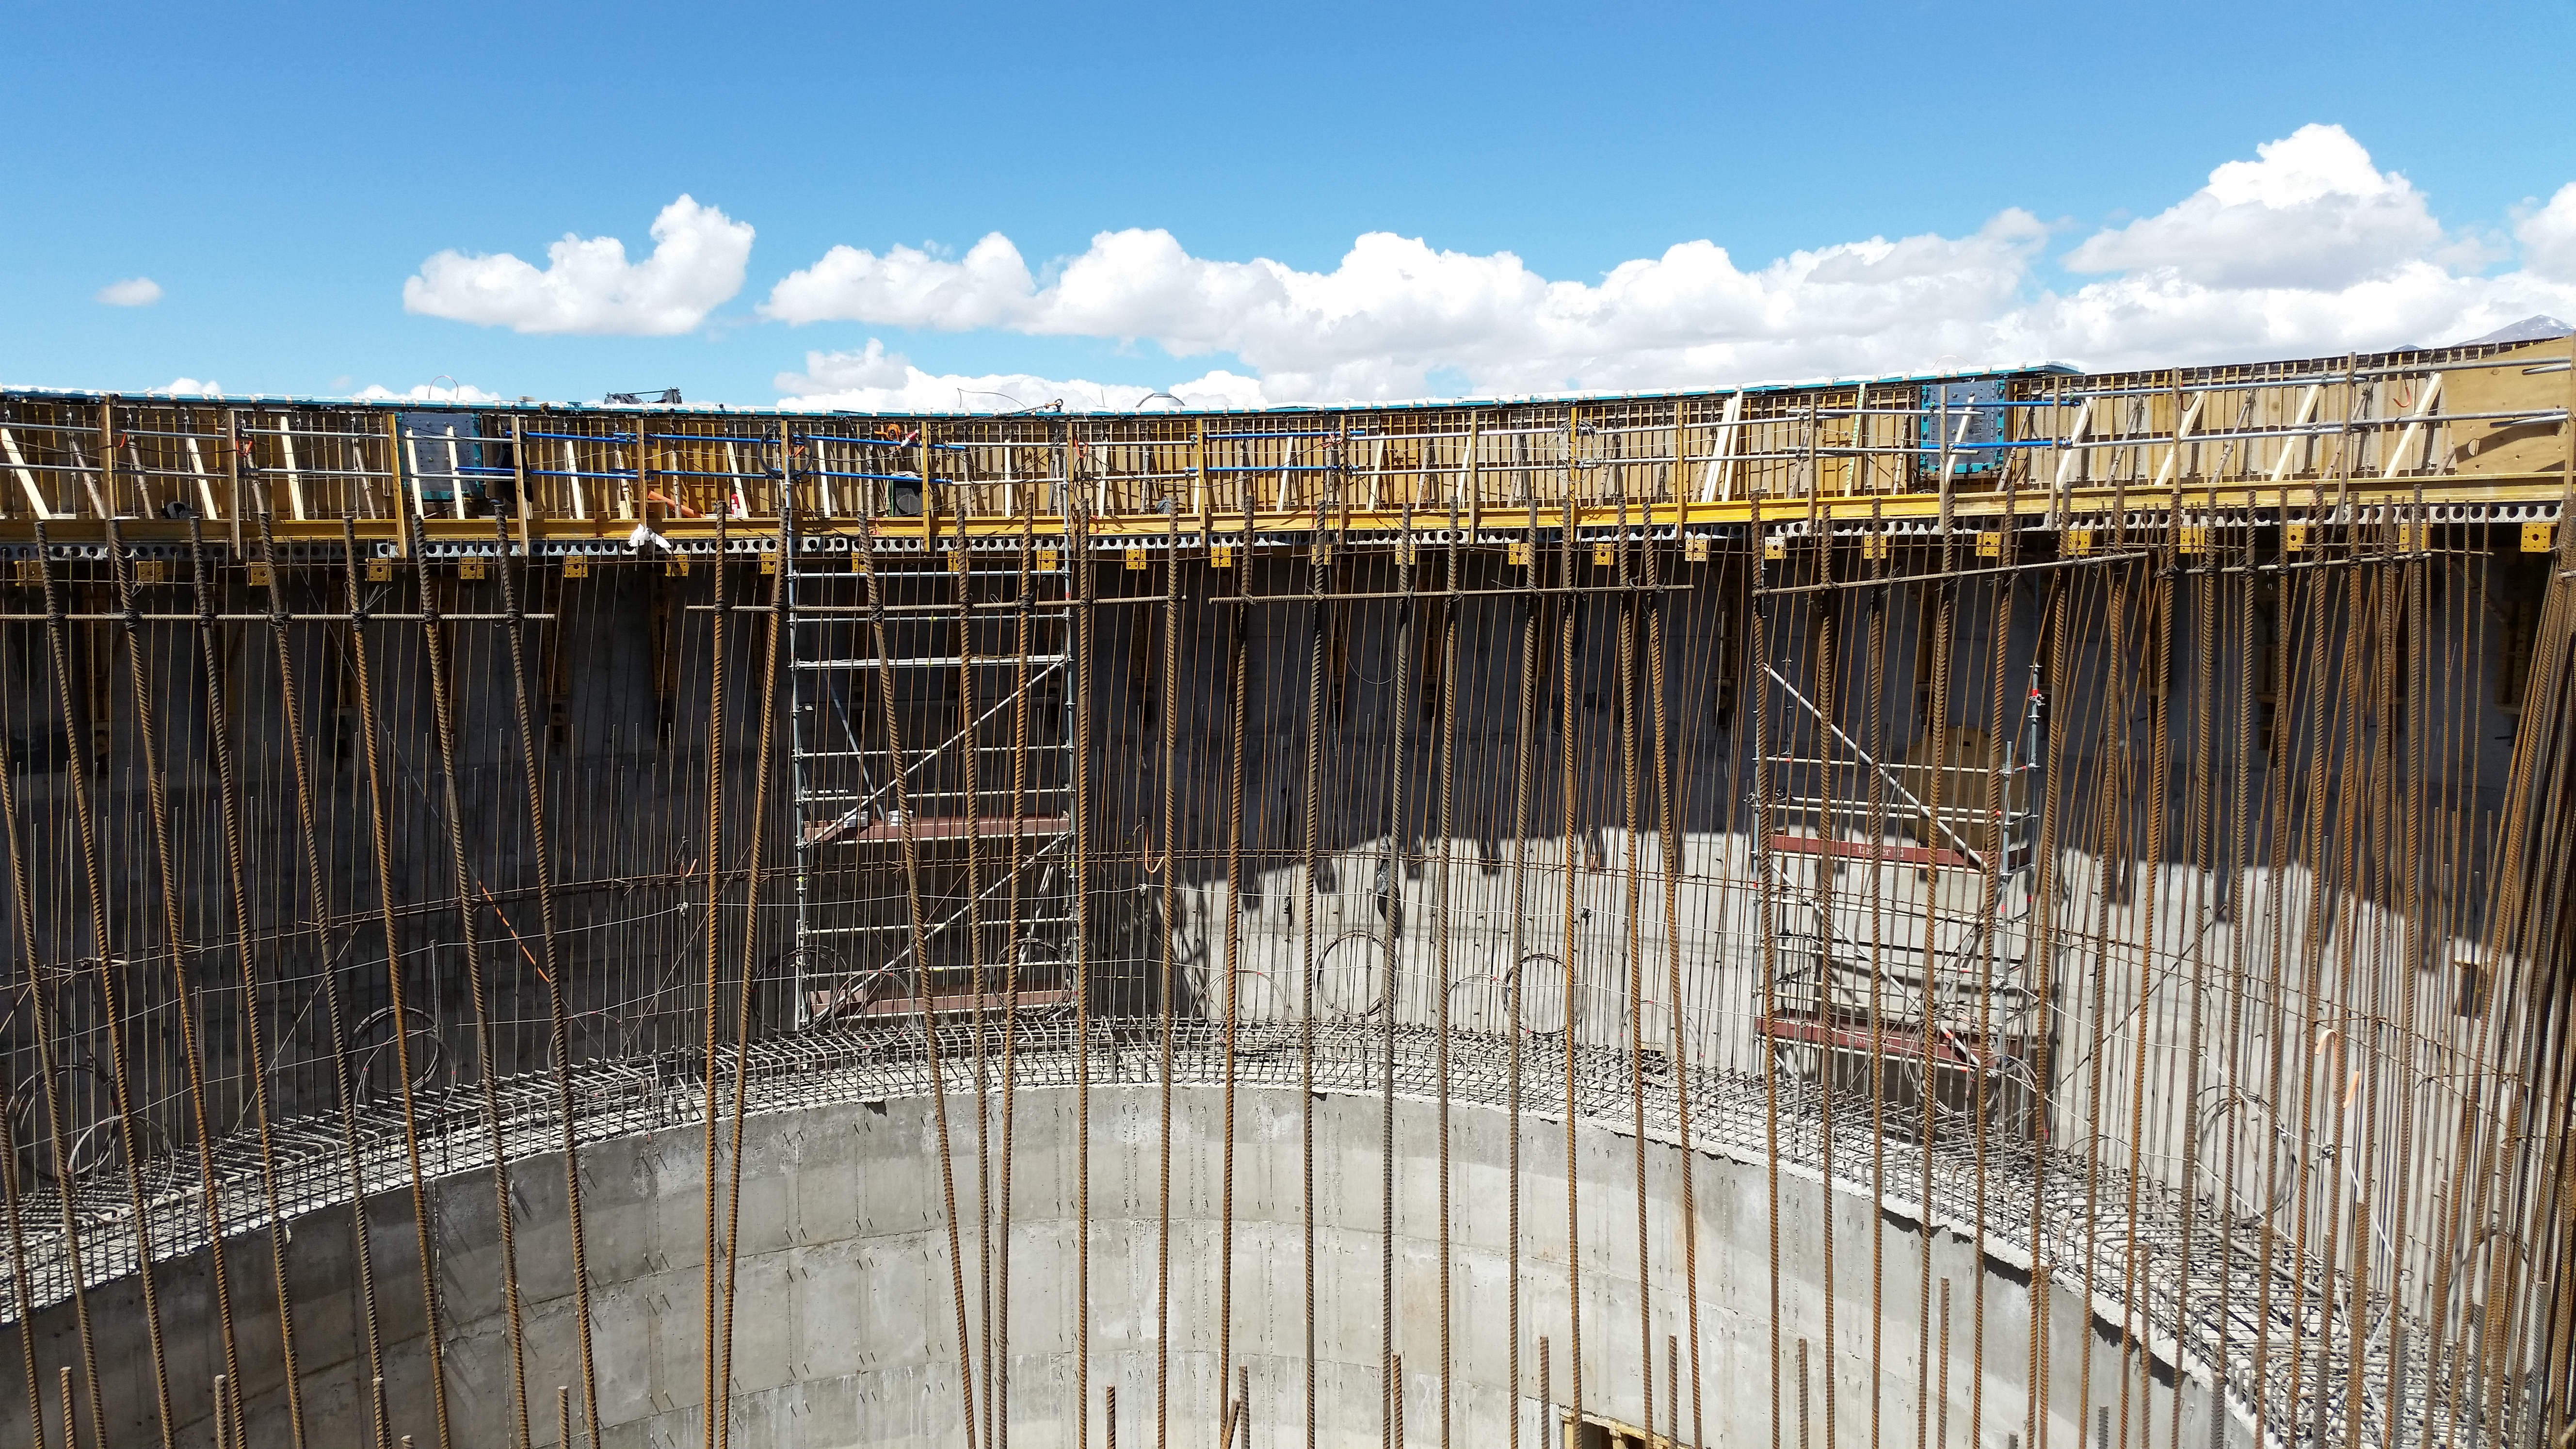

Platform

Platform to work on the top of the lower enclosure.

Credit: Rubin Observatory/NSF/AURA